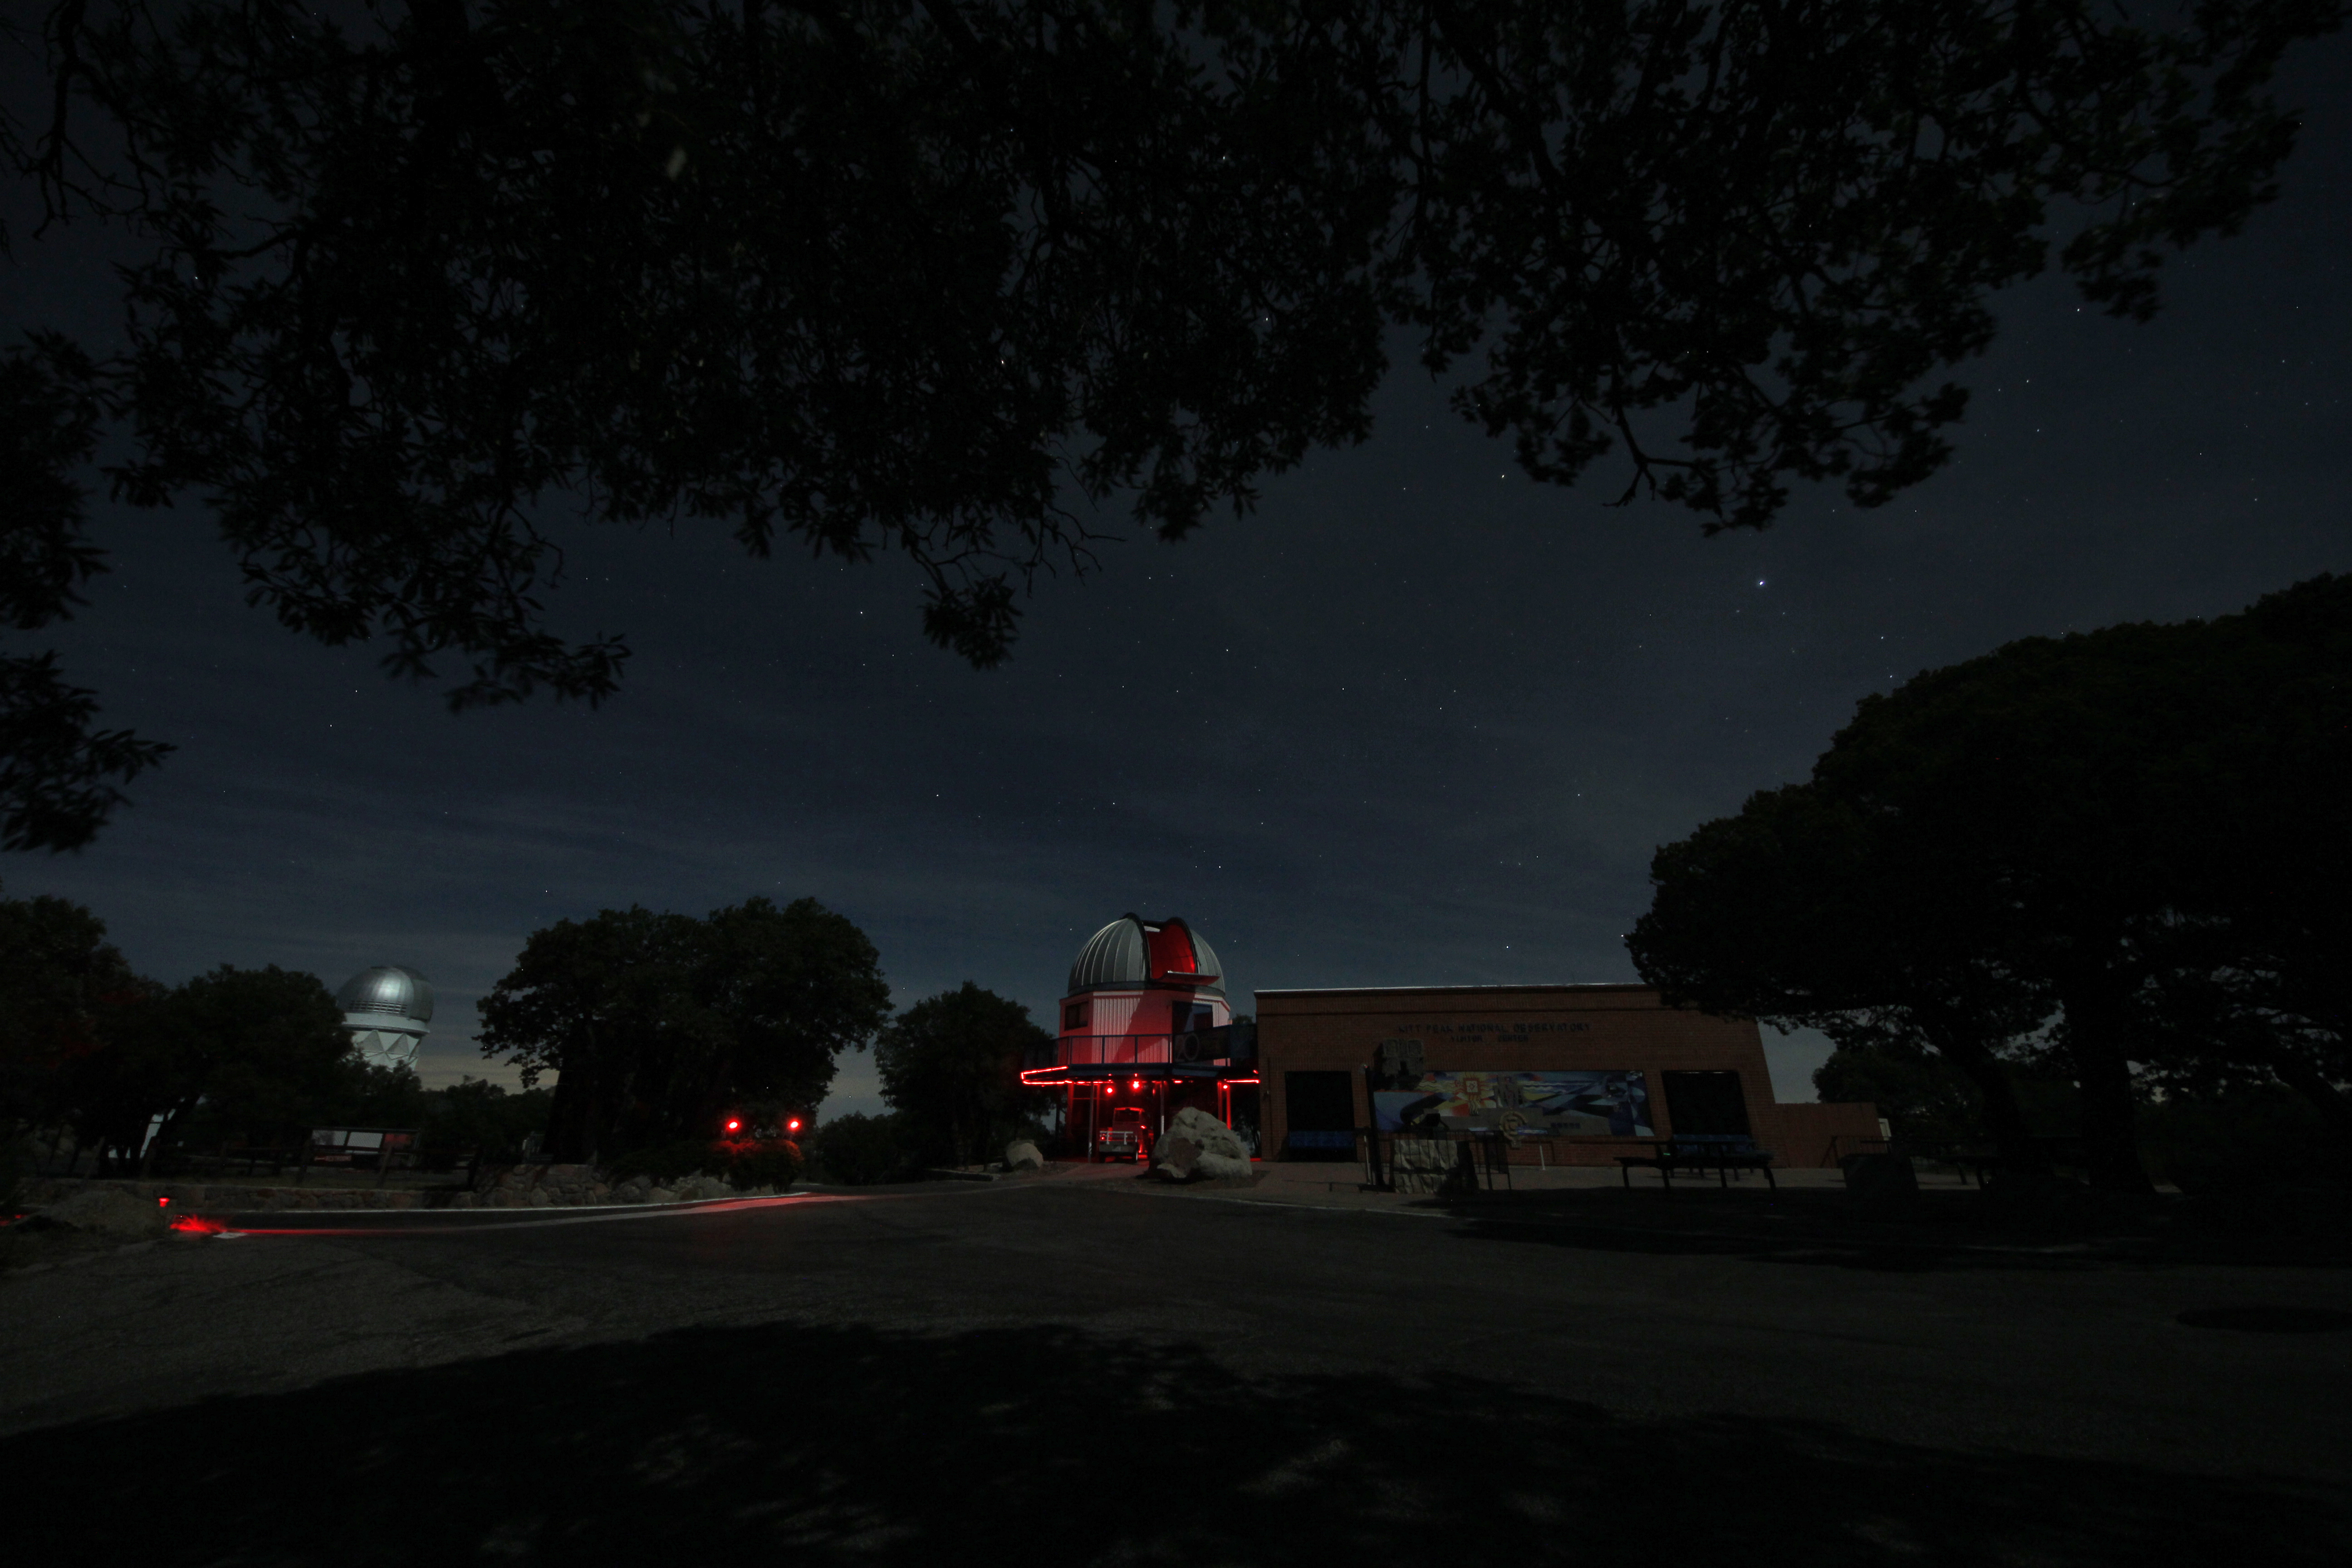

Night sky over the Kitt Peak Visitor Center 0.6-meter Shreve Telescope

Night sky over the Visitor Center 0.6-meter Shreve Telescope on Kitt Peak National Observatory in AZ.

Credit: KPNO/NOIRLab/NSF/AURA/P. Marenfeld